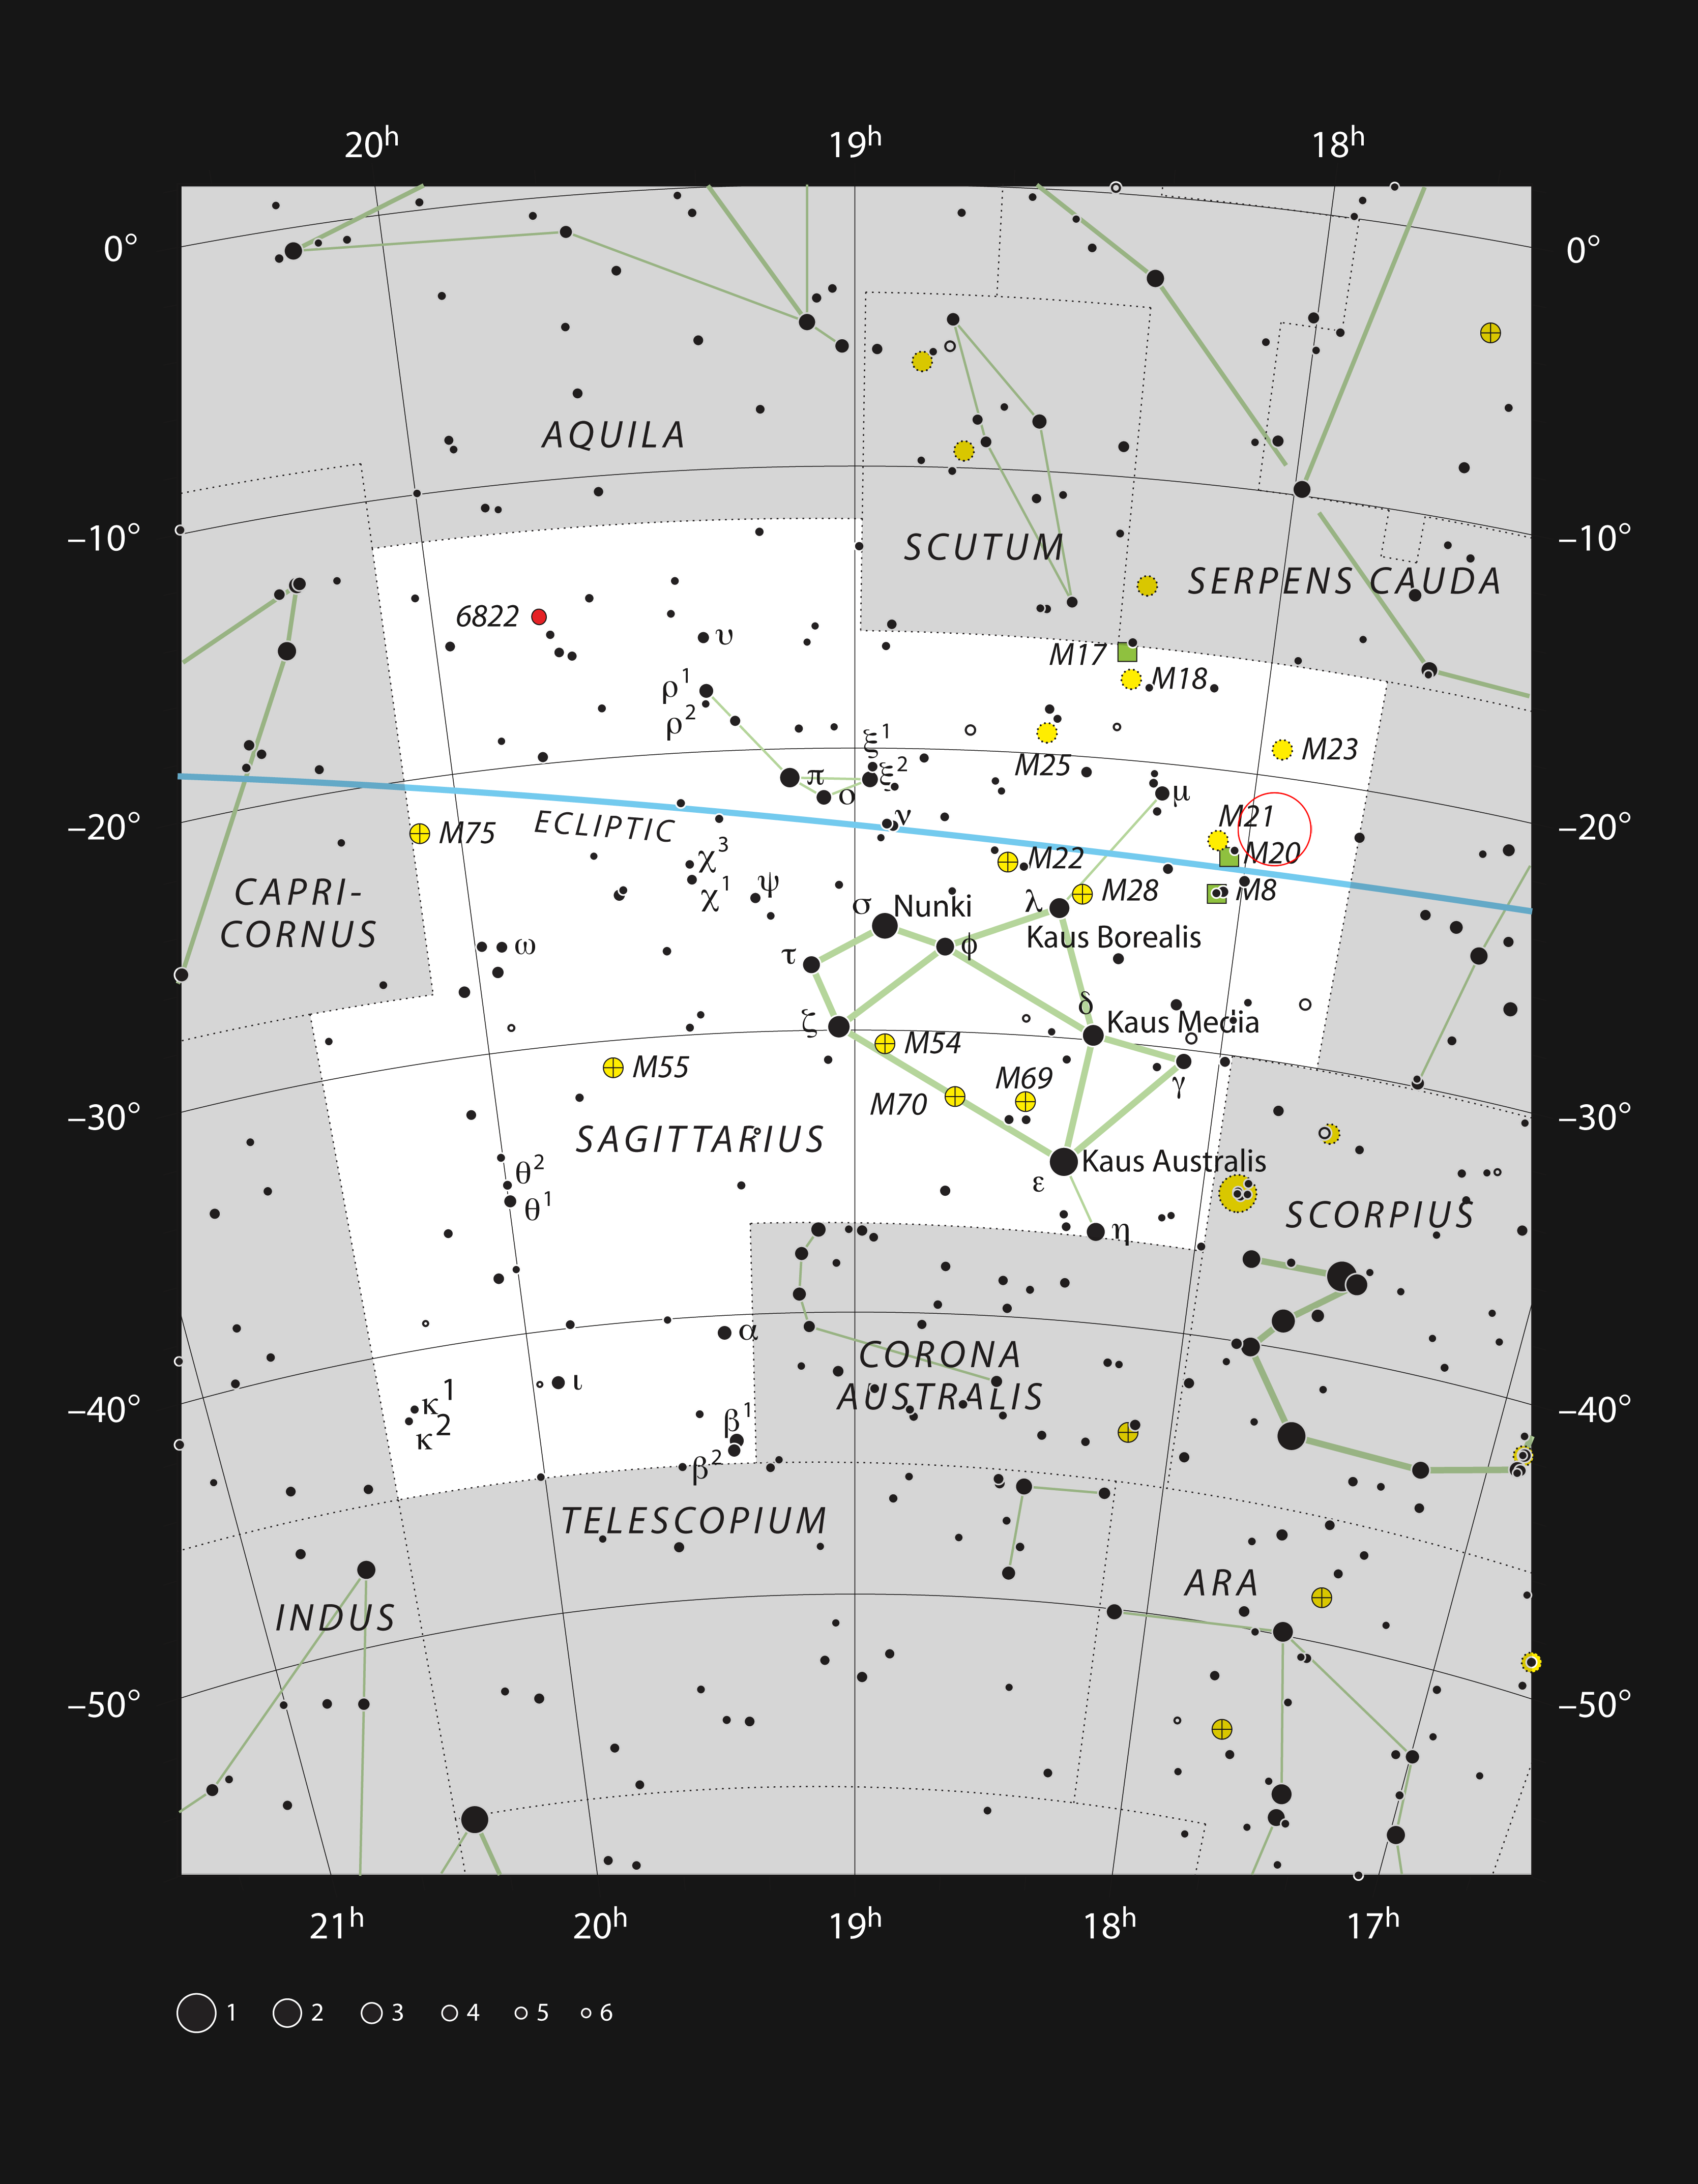

The young star HD 163296 in the constellation of Sagittarius

This chart shows the rich constellation of Sagittarius (The Archer) and marks the position of the star HD 163296. This star has a mass about twice that of the Sun, but is just four million years old. It is a little too faint to be seen with the unaided eye, but can easily be picked up with binoculars, not far from the famous Trifid Nebula and Lagoon Nebula.

Credit: ESO, IAU and Sky & Telescope